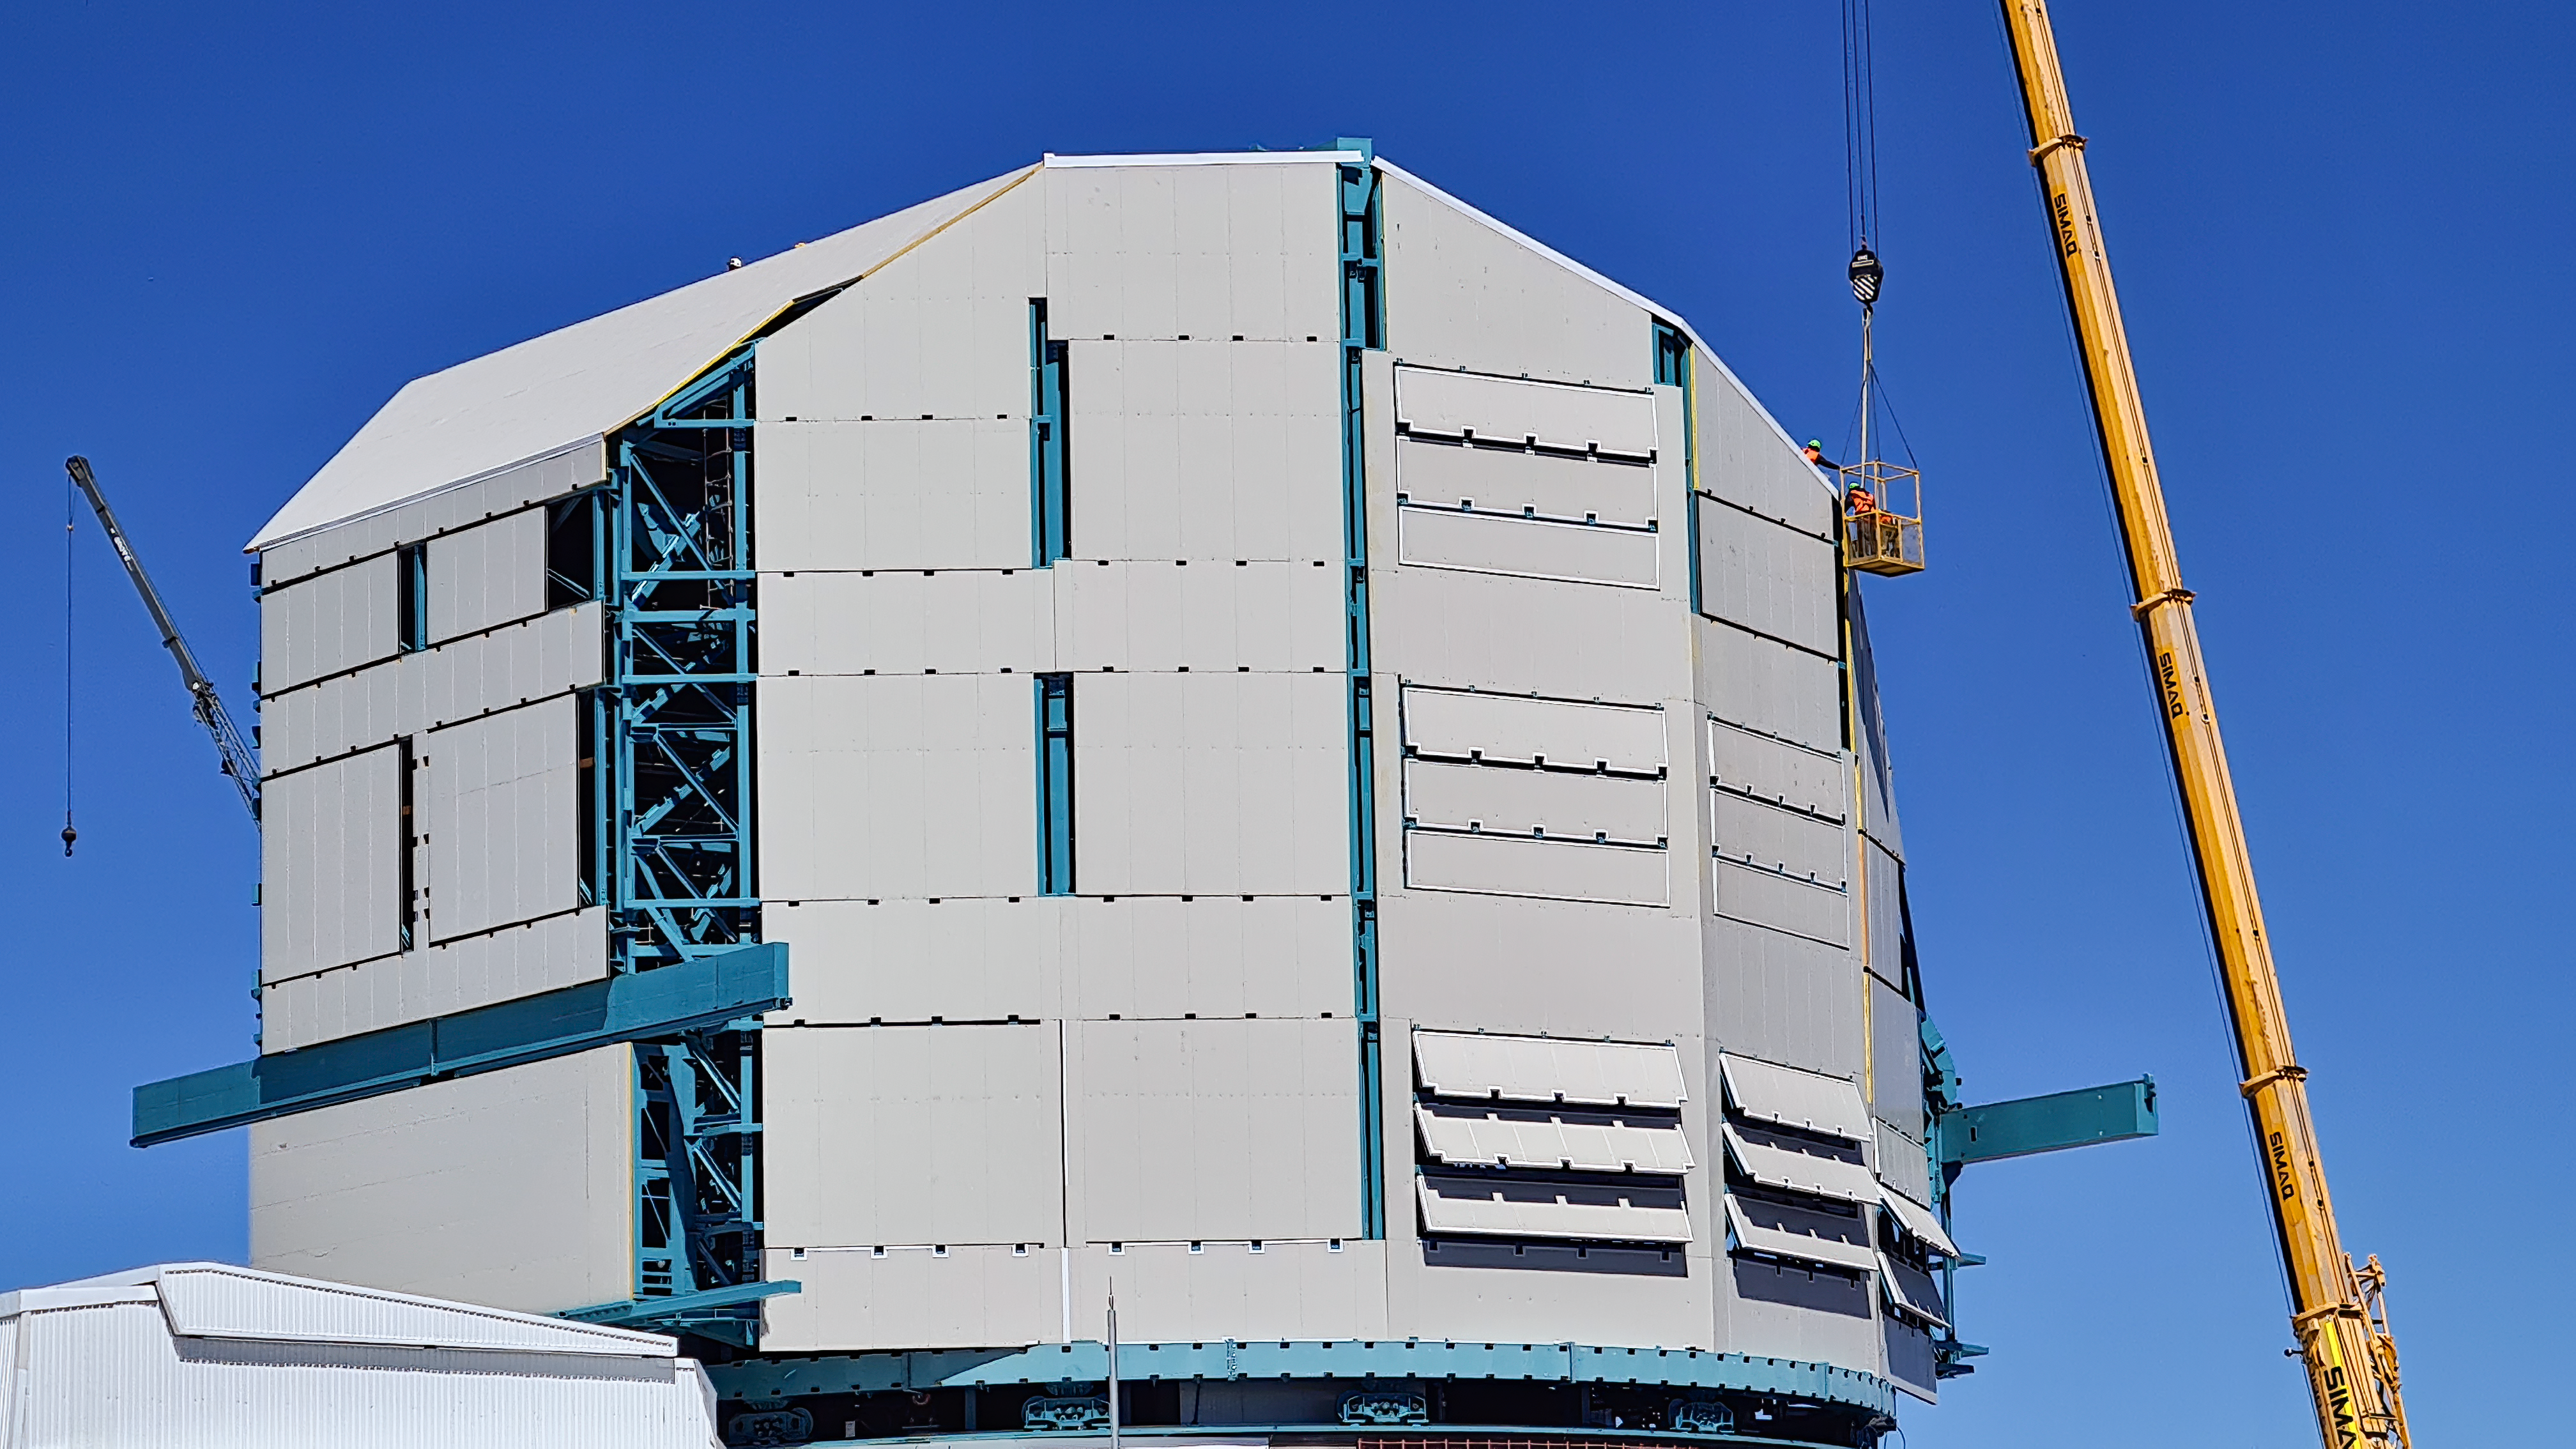

Rubin Observatory Dome

The contracted team for the dome is now about 20 people who are focused on getting the dome enclosed before the TMA team arrives in January. The dome cladding is going up fast!

Credit: Rubin Obs/NSF/AURA